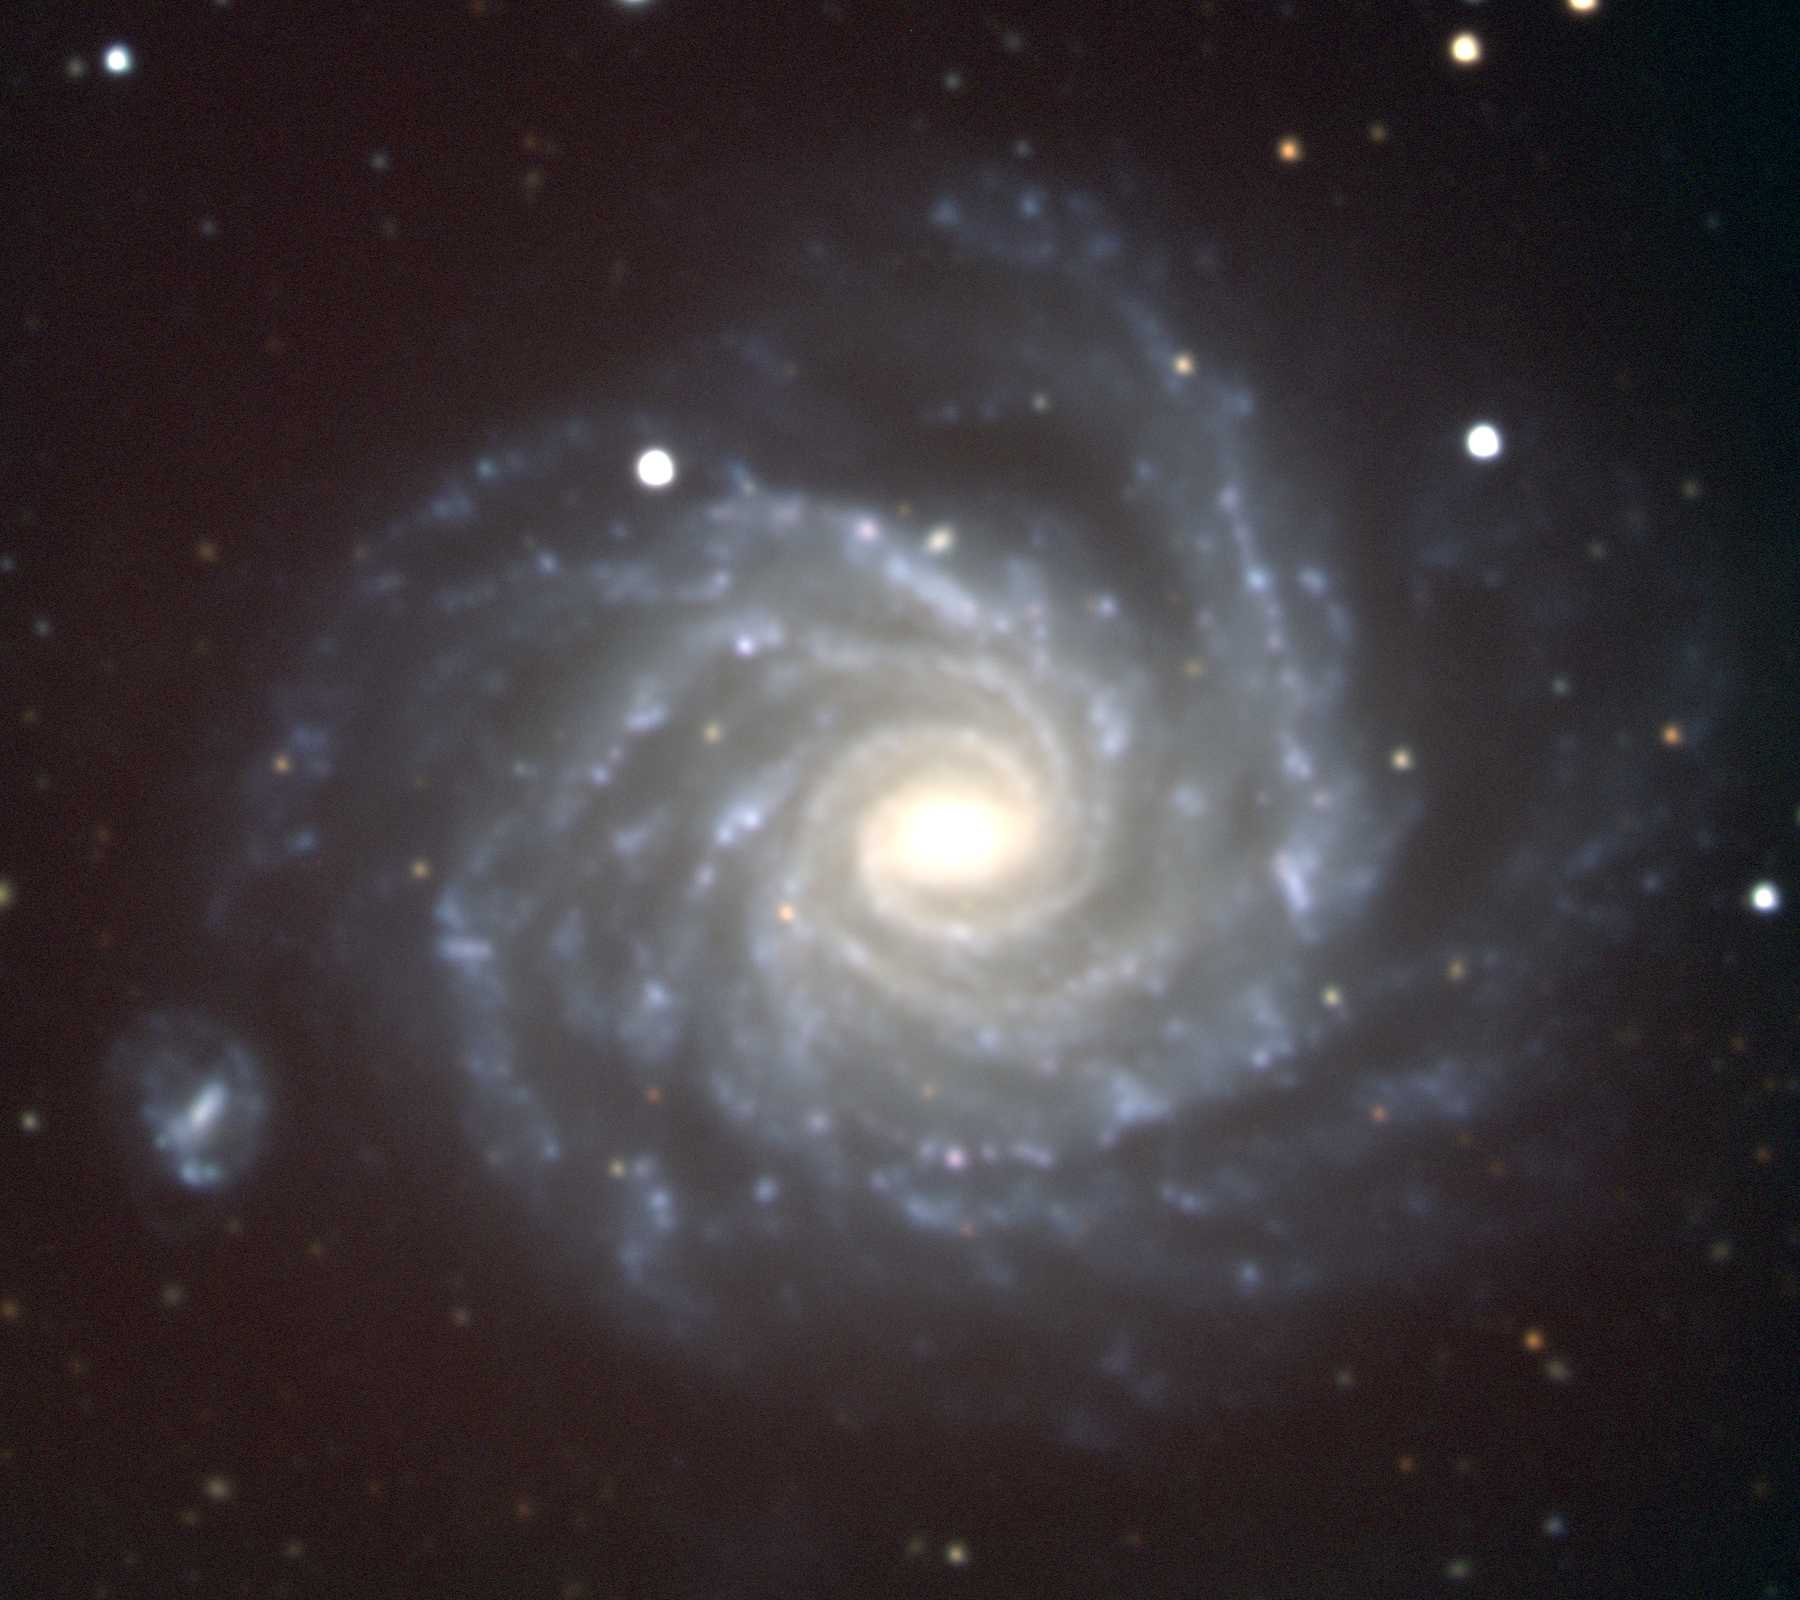

NGC 1232 in Eridanus

NGC1232, an almost face-on spiral galaxy of type Sc in the constellation Eridanus, is about 50 million light-years away and about 100000 light-years across. This true-color picture was created from eleven images taken in the BVR pass-bands at the Kitt Peak National Observatory's 2.1-meter telescope, during the night of December 25th 2000 (yes, Christmas), under fairly fuzzy observing conditions.

Credit: Hillary Mathis/NOIRLab/NSF/AURA